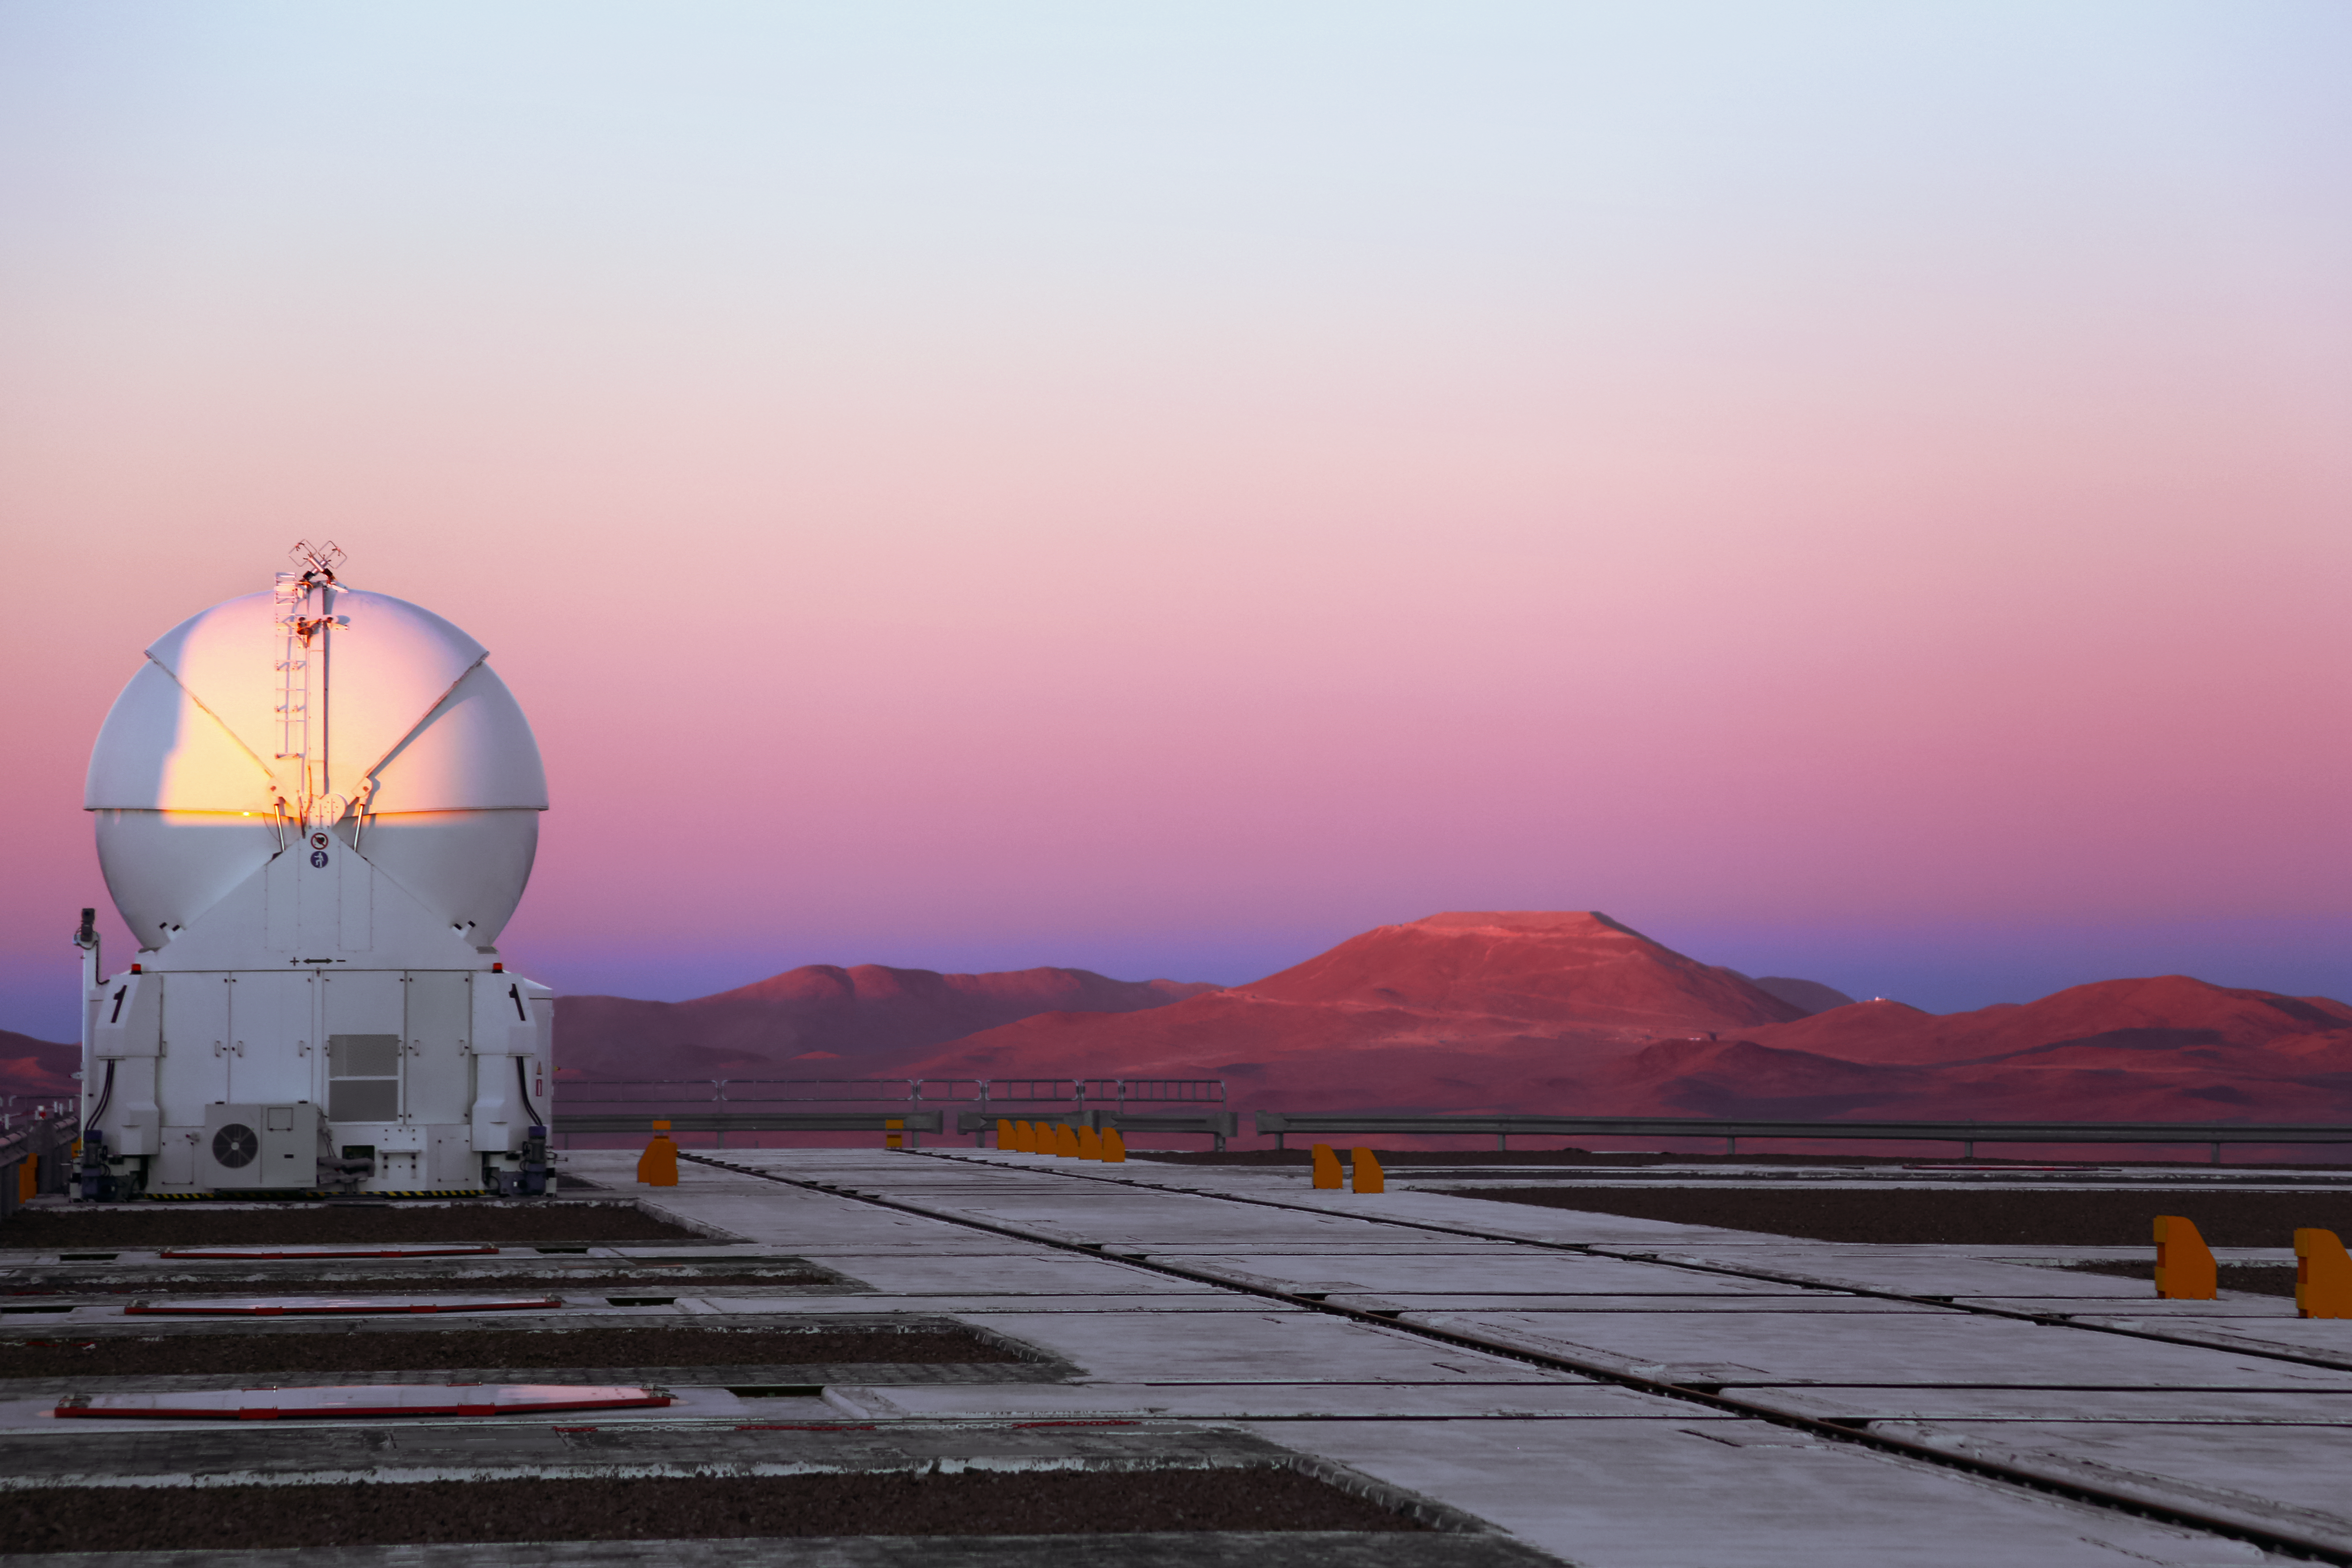

Armazones and an Auxiliary Telescope

One of the four 1.8-metre Auxiliary Telescopes atop Cerro Paranal admires Cerro Armazones — the future home of the ESO Extremely Large Telescope (ELT). An access road, whose acute turns can be seen etched into the mountainside, lead to the flattened mountaintop upon which the ELT will perform revolutionary observations of the cosmos.

Credit: ESO/F. Char